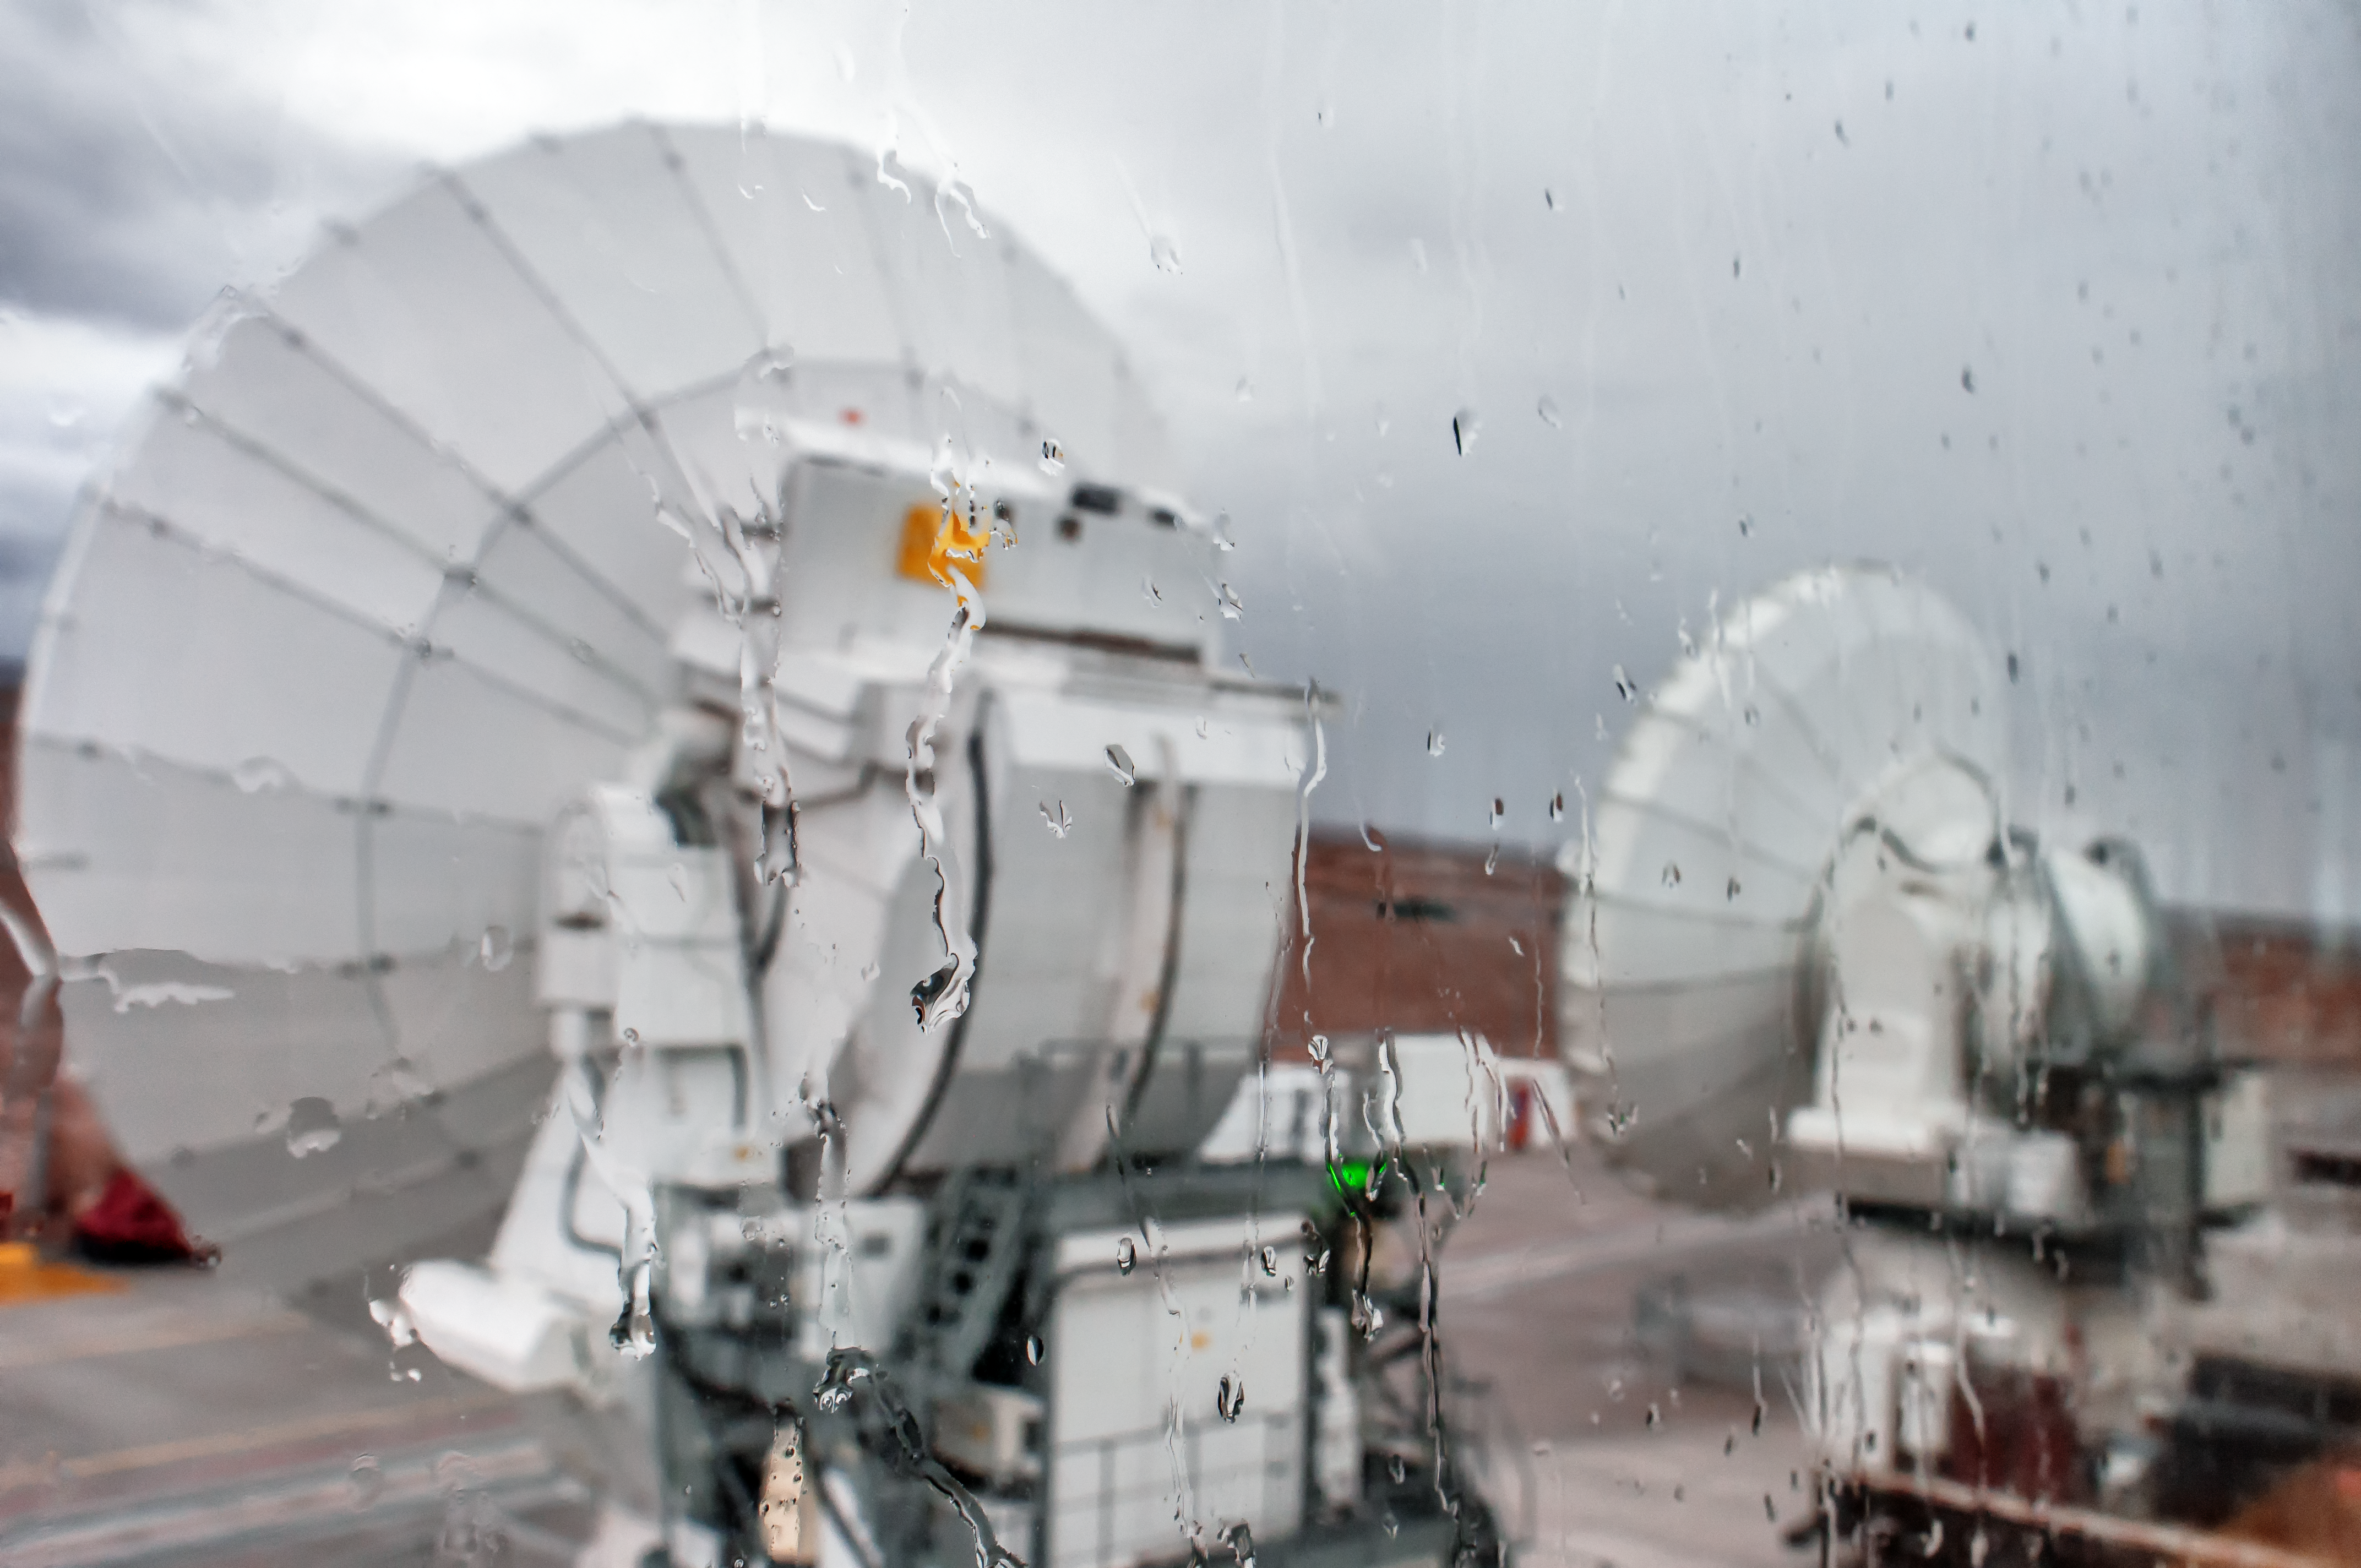

Rainy day at ALMA OSF

Rain falls on glass looking out on a pair of ALMA's antennas.

Credit: S. Otarola/ESO